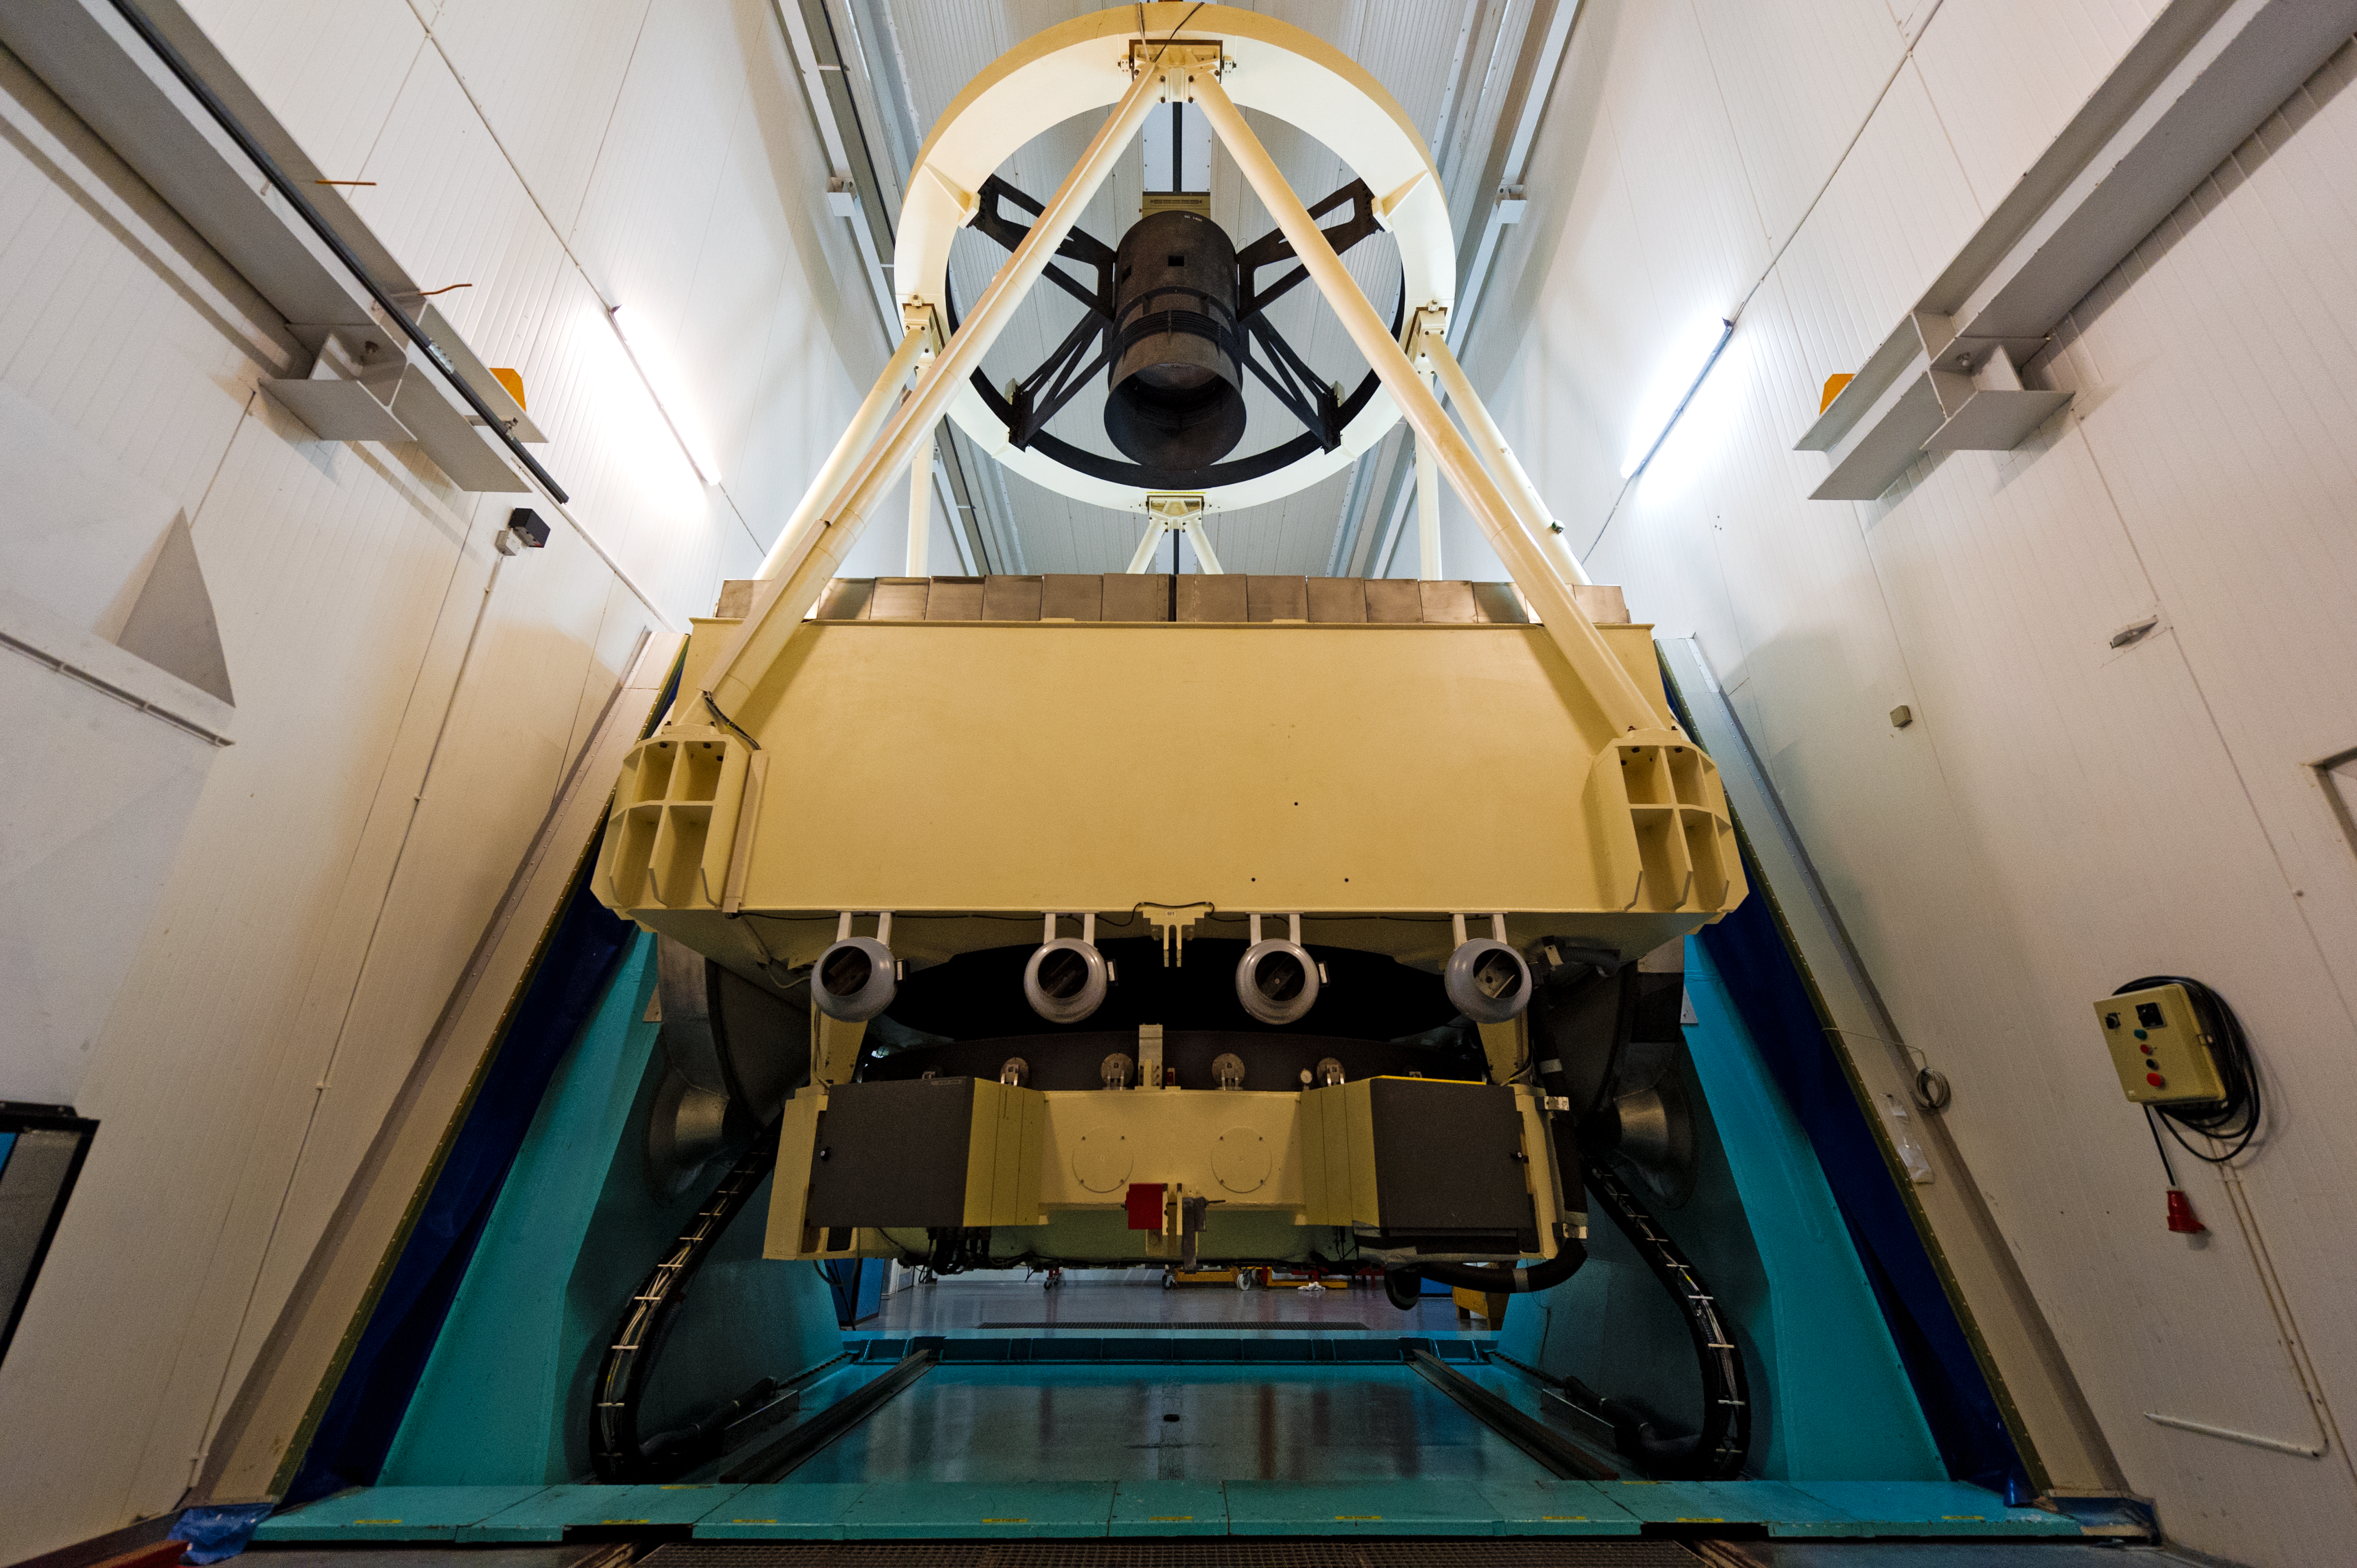

Revolutionary design

The NTT (New Technology Telescope) and its enclosure had a revolutionary design for optimal image quality.

Credit: ESO/José Francisco Salgado (josefrancisco.org)